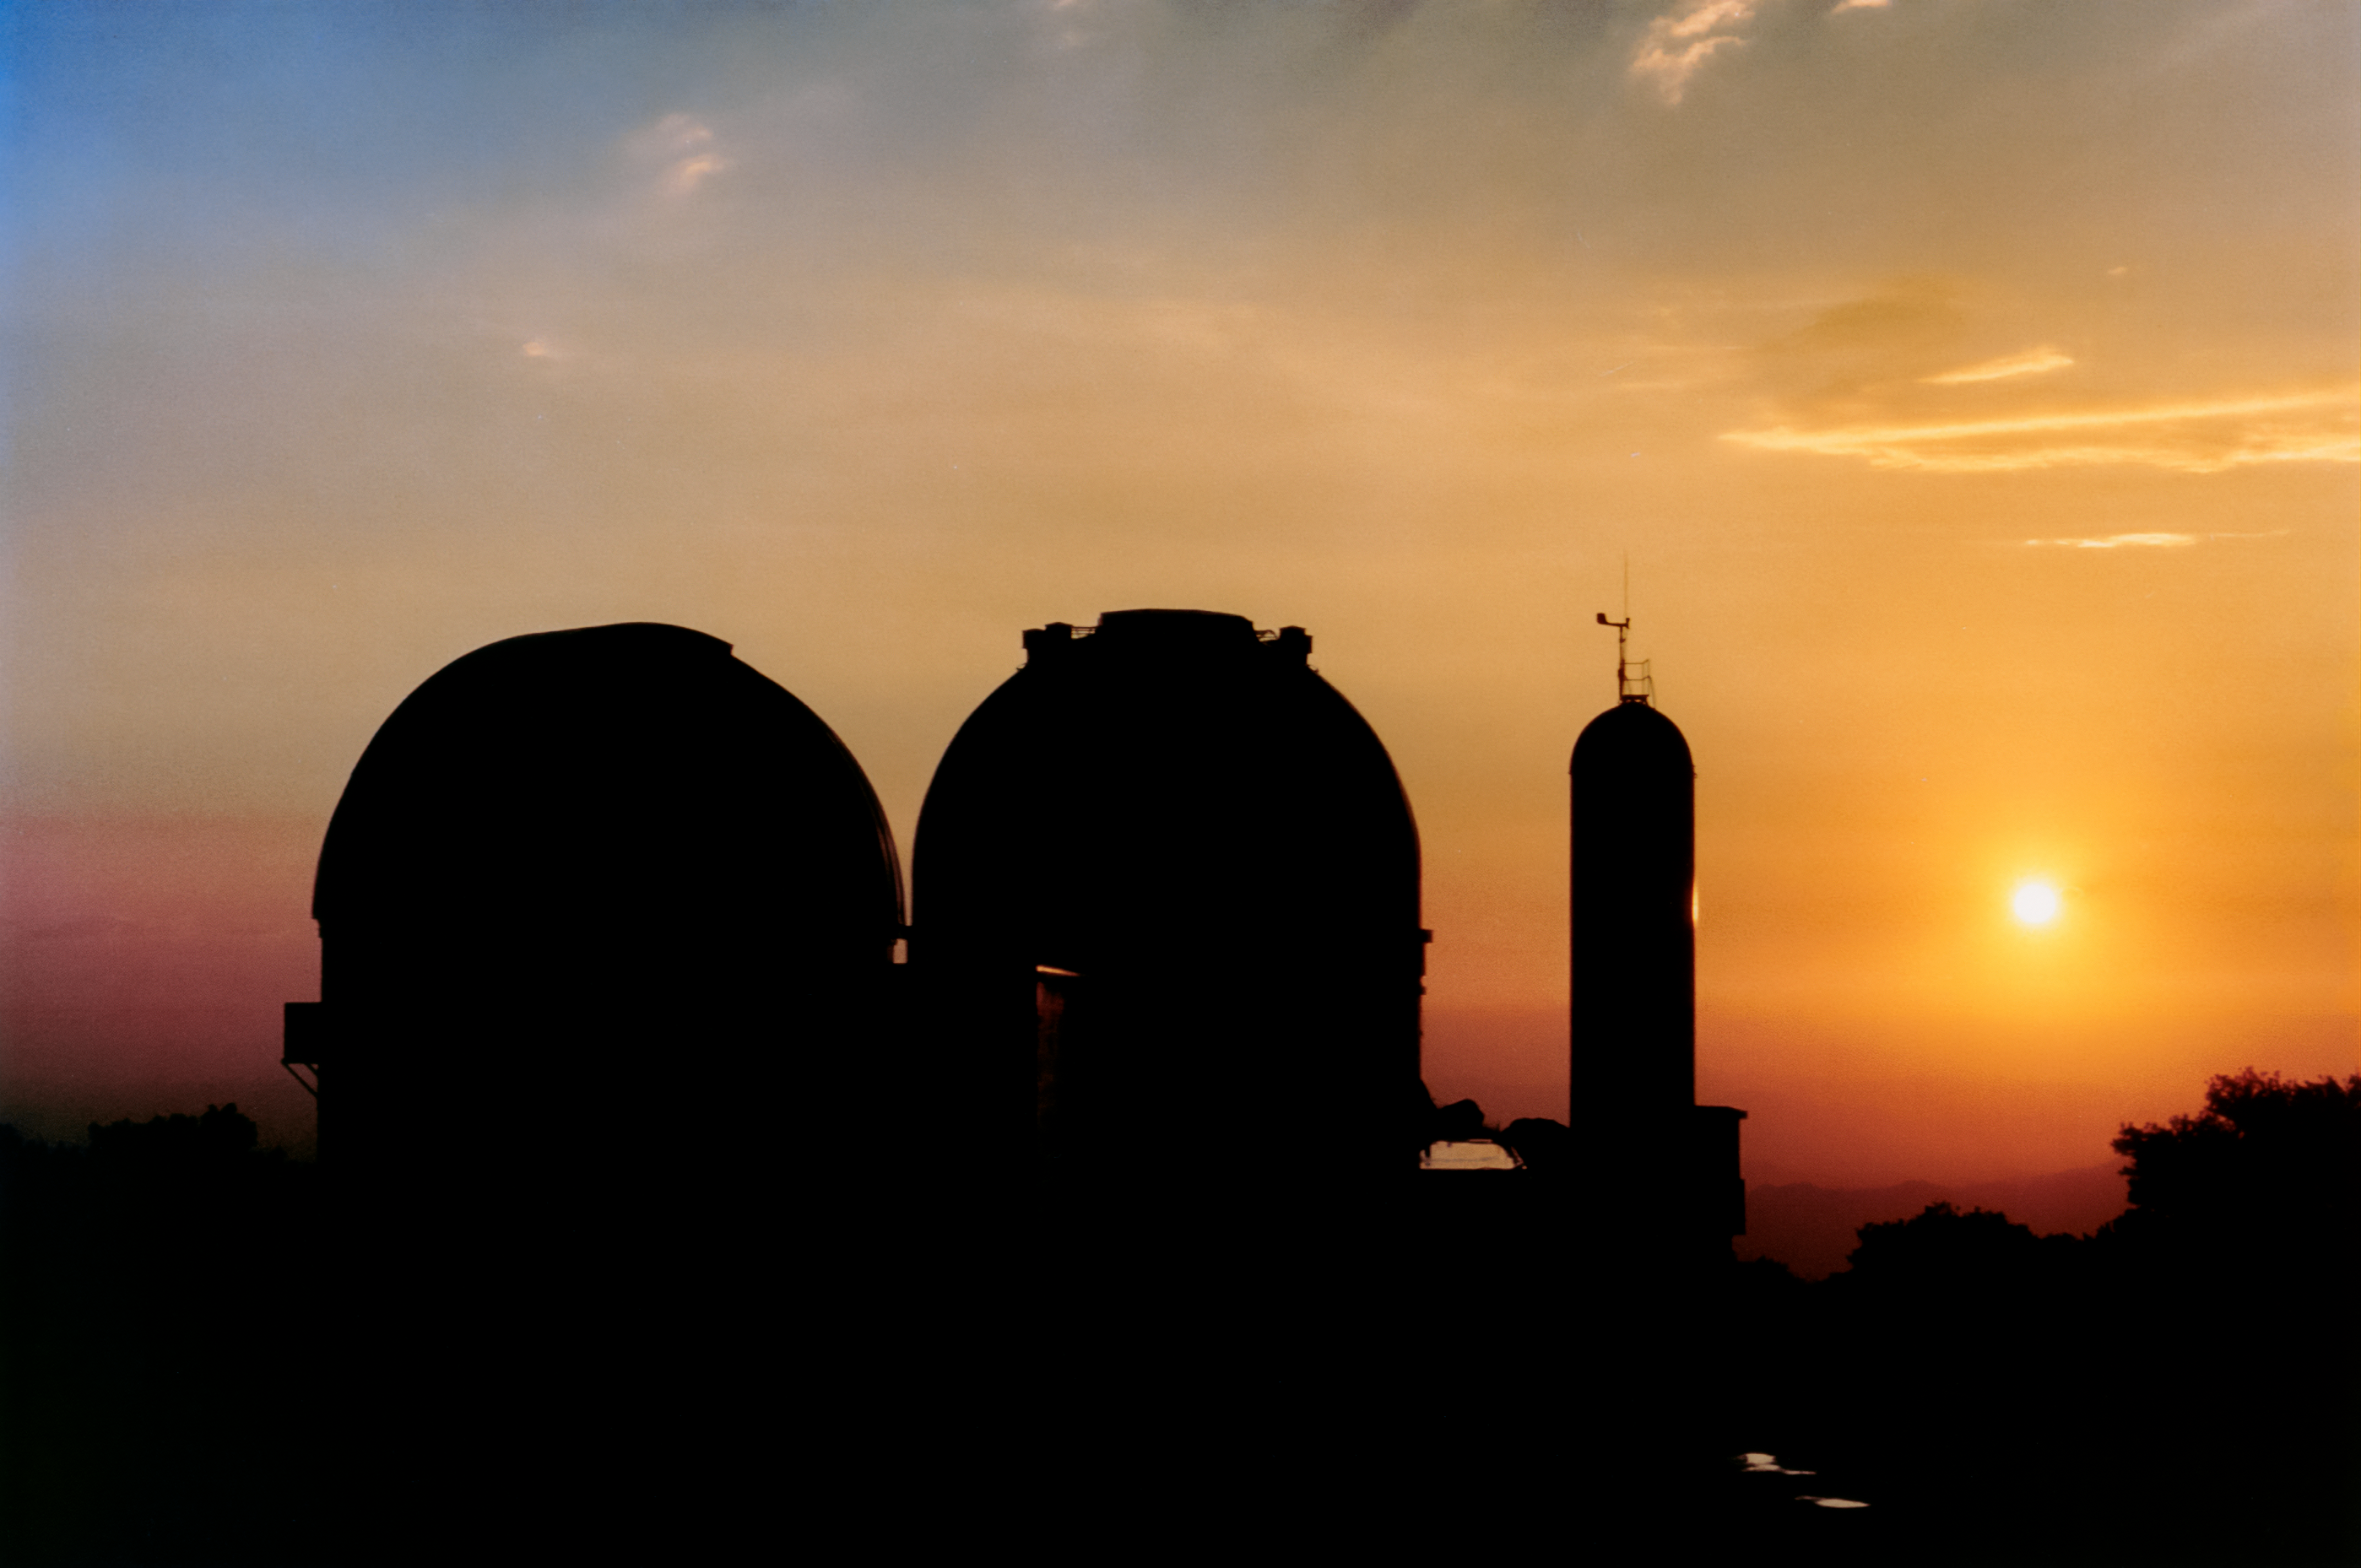

The 2.1-Meter and 0.9-Meter at Sunset

The KPNO 2.1-meter Telescope and WIYN 0.9-meter Telescope at Kitt Peak National Observatory are shown here amidst a beautiful - if dusty - sunset.

Credit: NOIRLab/AURA/NSF